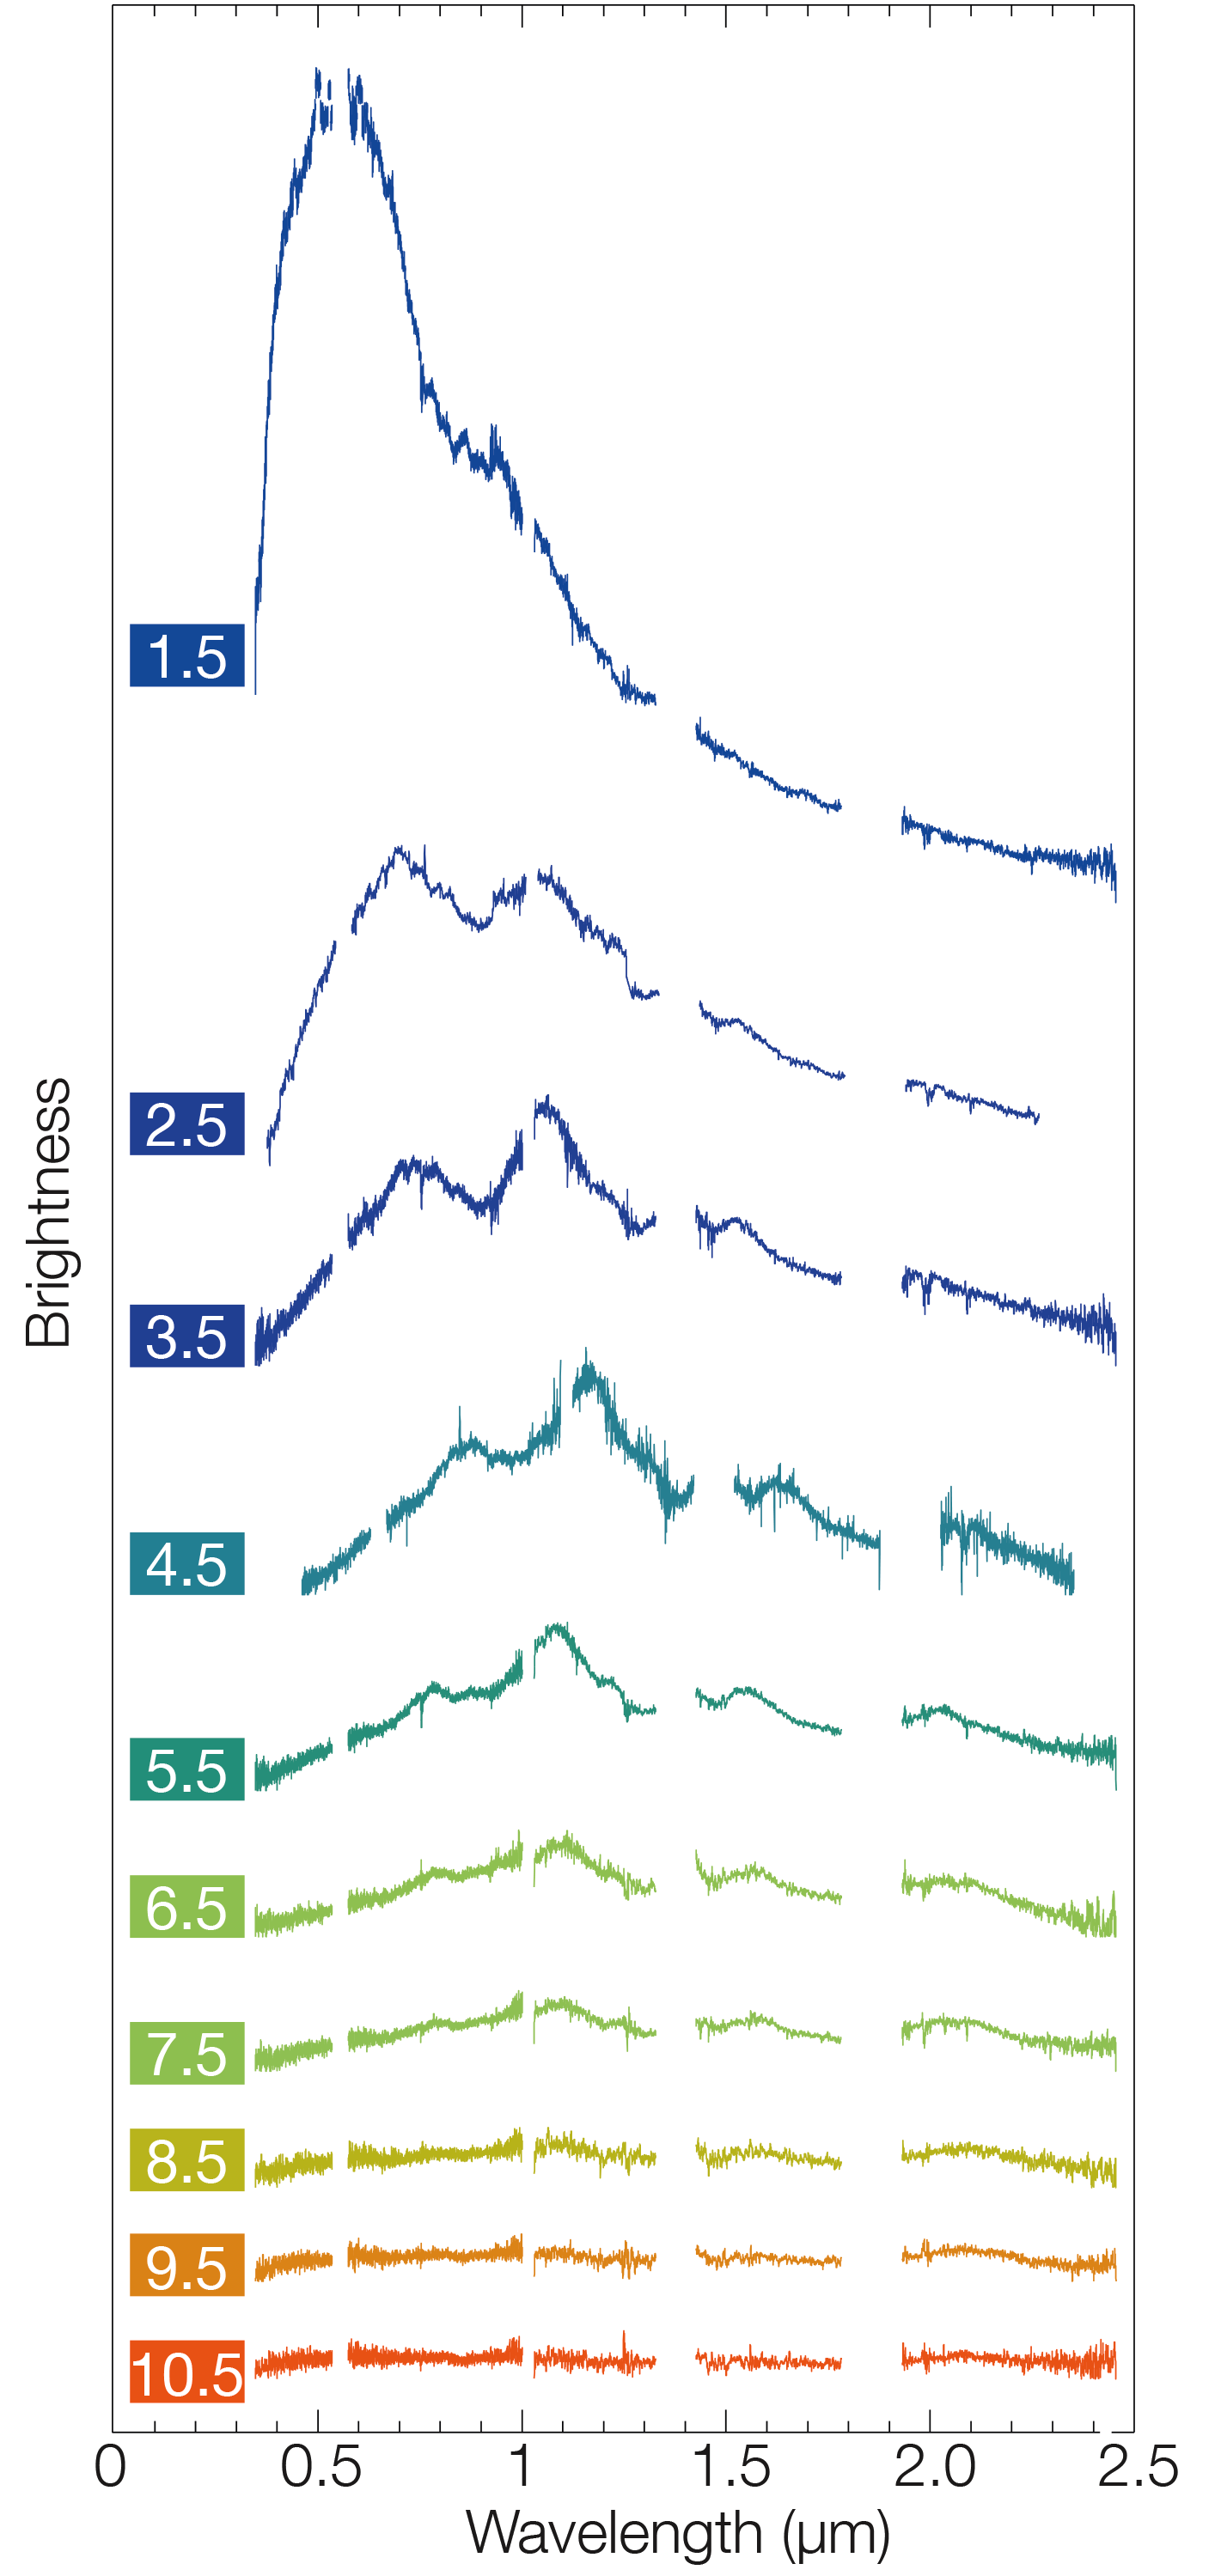

X-shooter spectra montage of kilonova in NGC 4993

This montage of spectra taken using the X-shooter instrument on ESO's Very Large Telescope shows the changing behaviour of the kilonova in the galaxy NGC 4993 over a period of 12 days after the explosion was detected on 17 August 2017. Each spectrum covers a range of wavelengths from the near-ultraviolet to the near-infrared and reveals how the object became dramatically redder as it faded.

Credit: ESO/E. Pian et al./S. Smartt & ePESSTO